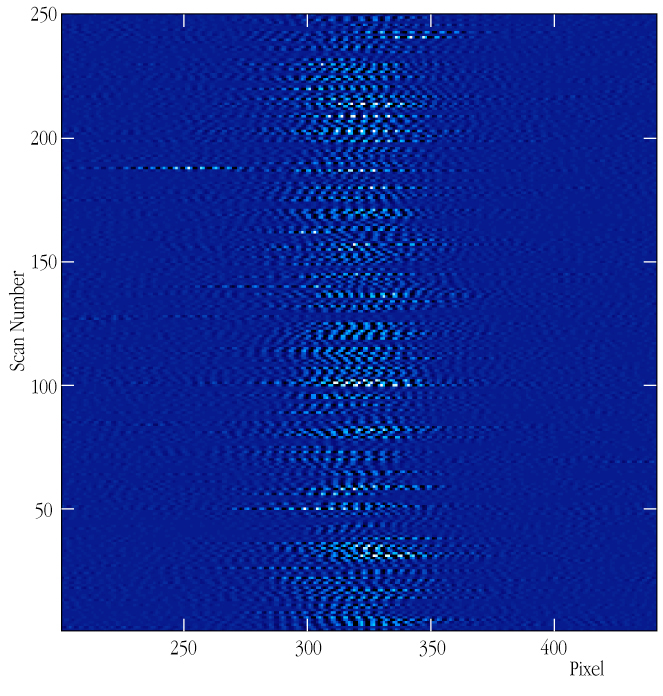

Time sequence of fringes from Achernar

This chart displays the time evolution of the interferometric fringes obtained on Achernar . Each horizontal scan represents a recorded fringe pattern, with time running vertically from bottom to top.

Credit: ESO